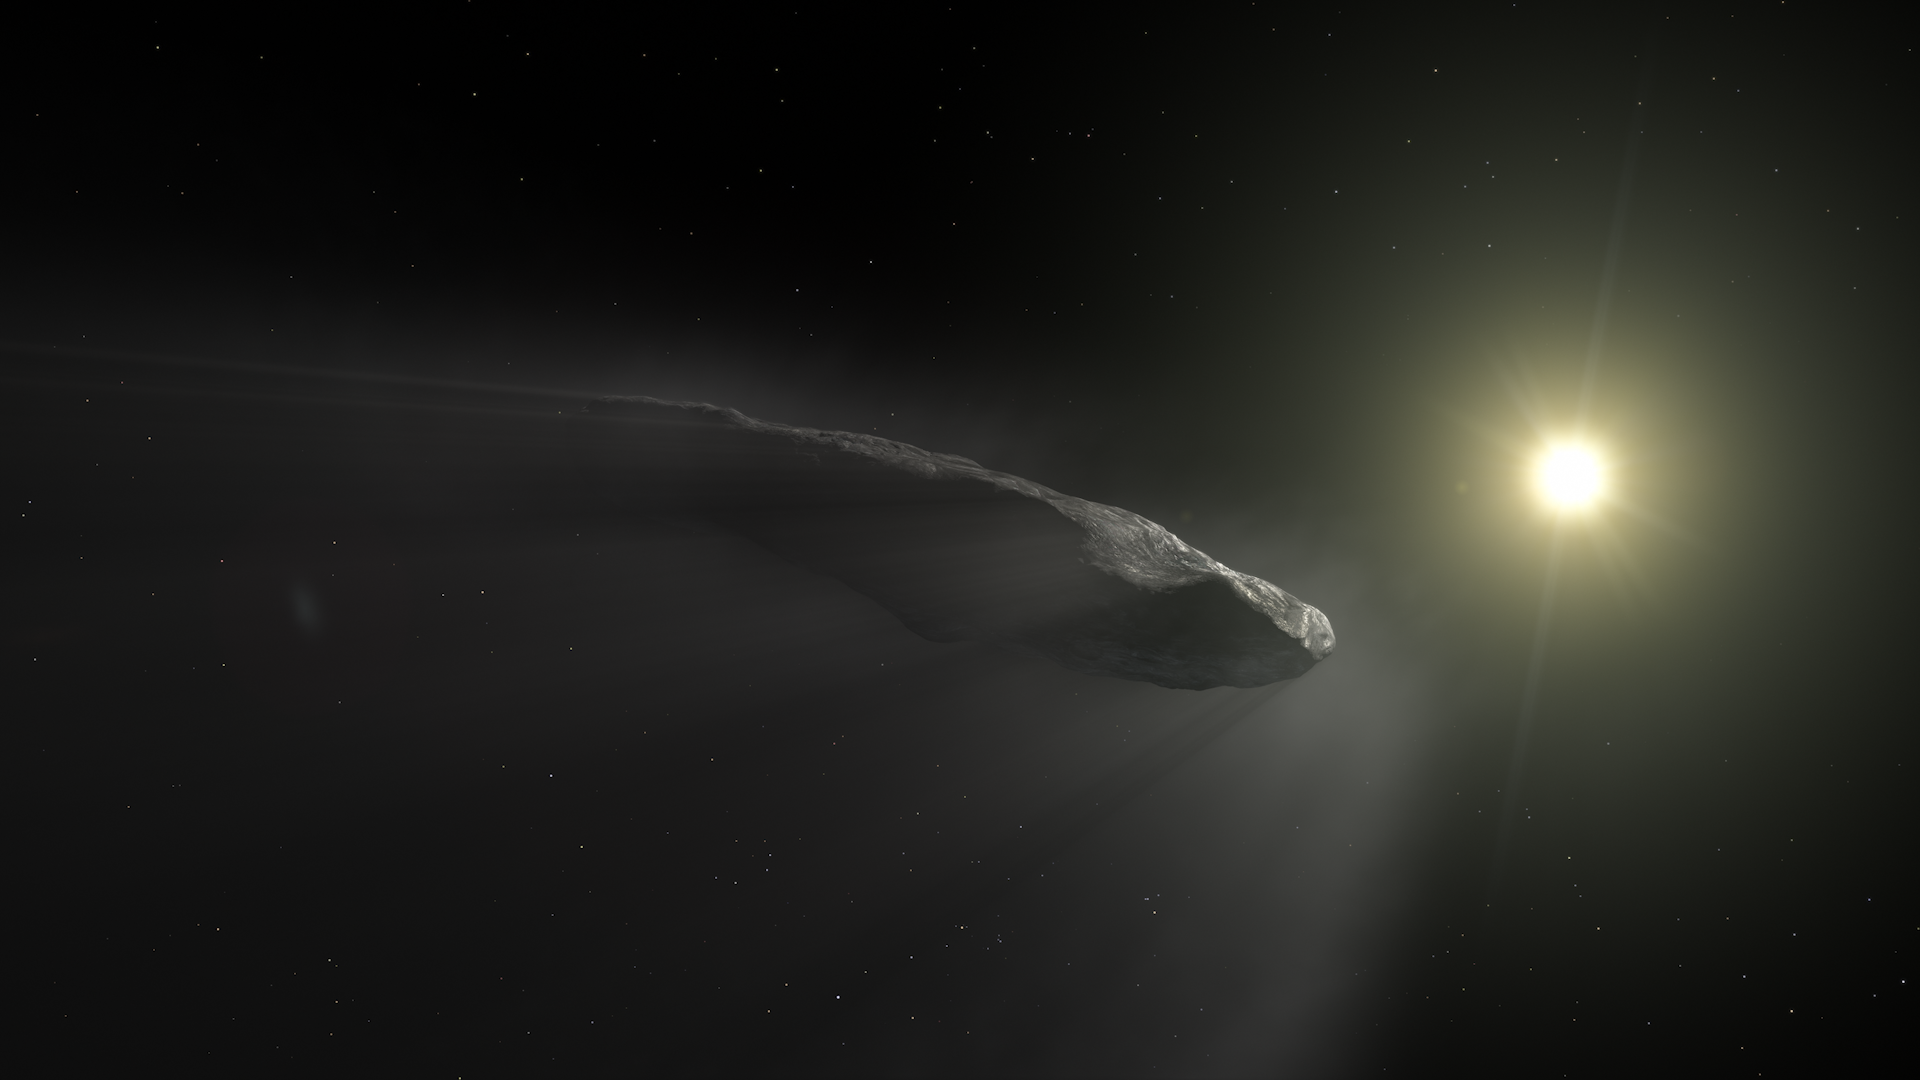

Screenshot of ESOcast 224

Screenshot of ESOcast 224: First Interstellar Visitors. Watch it here.

Credit: ESA/Hubble, NASA, ESO, M. Kornmesser